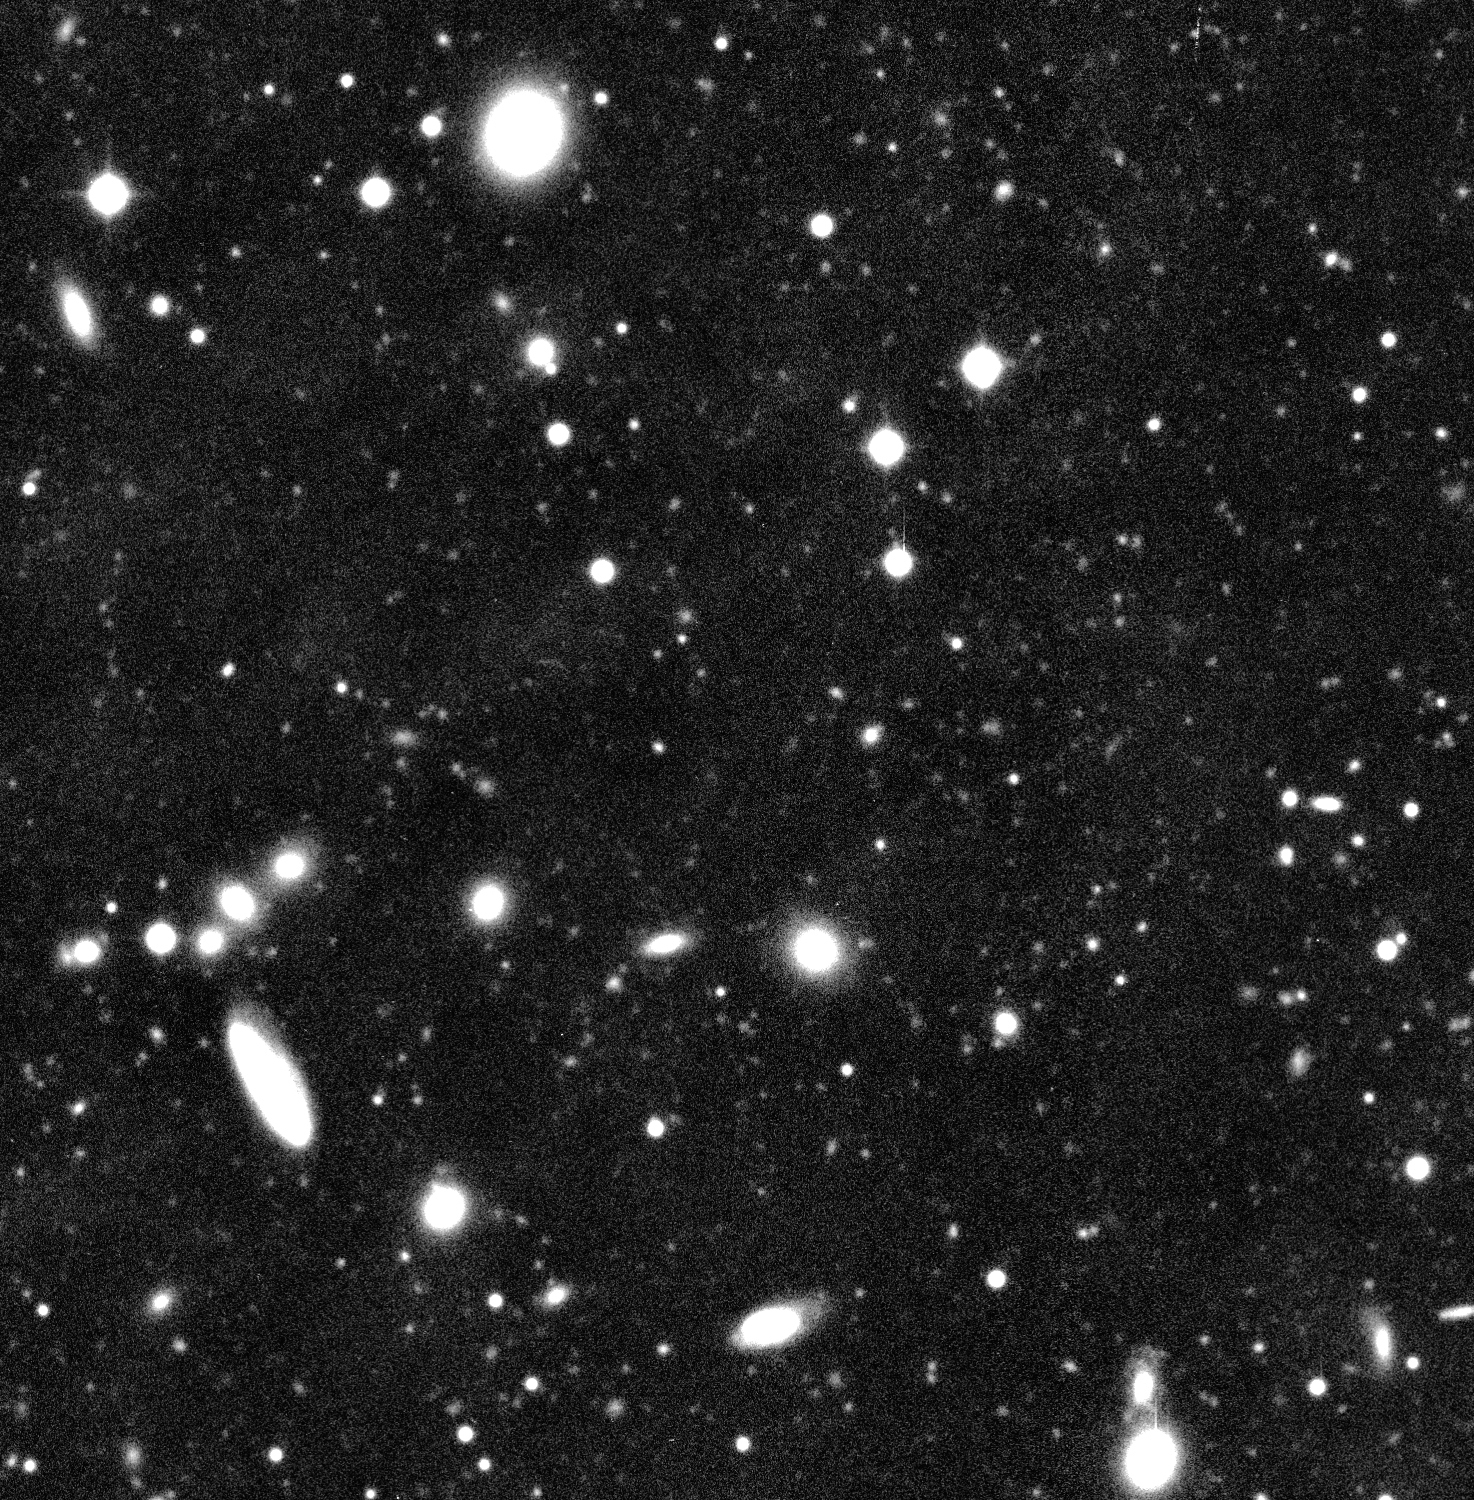

Detail of the cluster of galaxies Abell 496

This image displays part of a sky field centered on the distant cluster of galaxies Abell 496, as imaged by the WFI at the 2.2-m MPG/ESO telescope at La Silla during a total exposure time of just over 2 hours. Note in particular the large numbers of very faint objects in this field, almost exclusively distant galaxies. North is up and East is left in both photos.

The WFI image of Abell 496 was obtained in blue light (B-band) and corresponds to a total integration time of 7560 seconds, split into a number of exposures lasting between 600 and 1200 seconds. The faintest objects just detectable in this image have a B-magnitude of about 26.5.

Credit: ESO